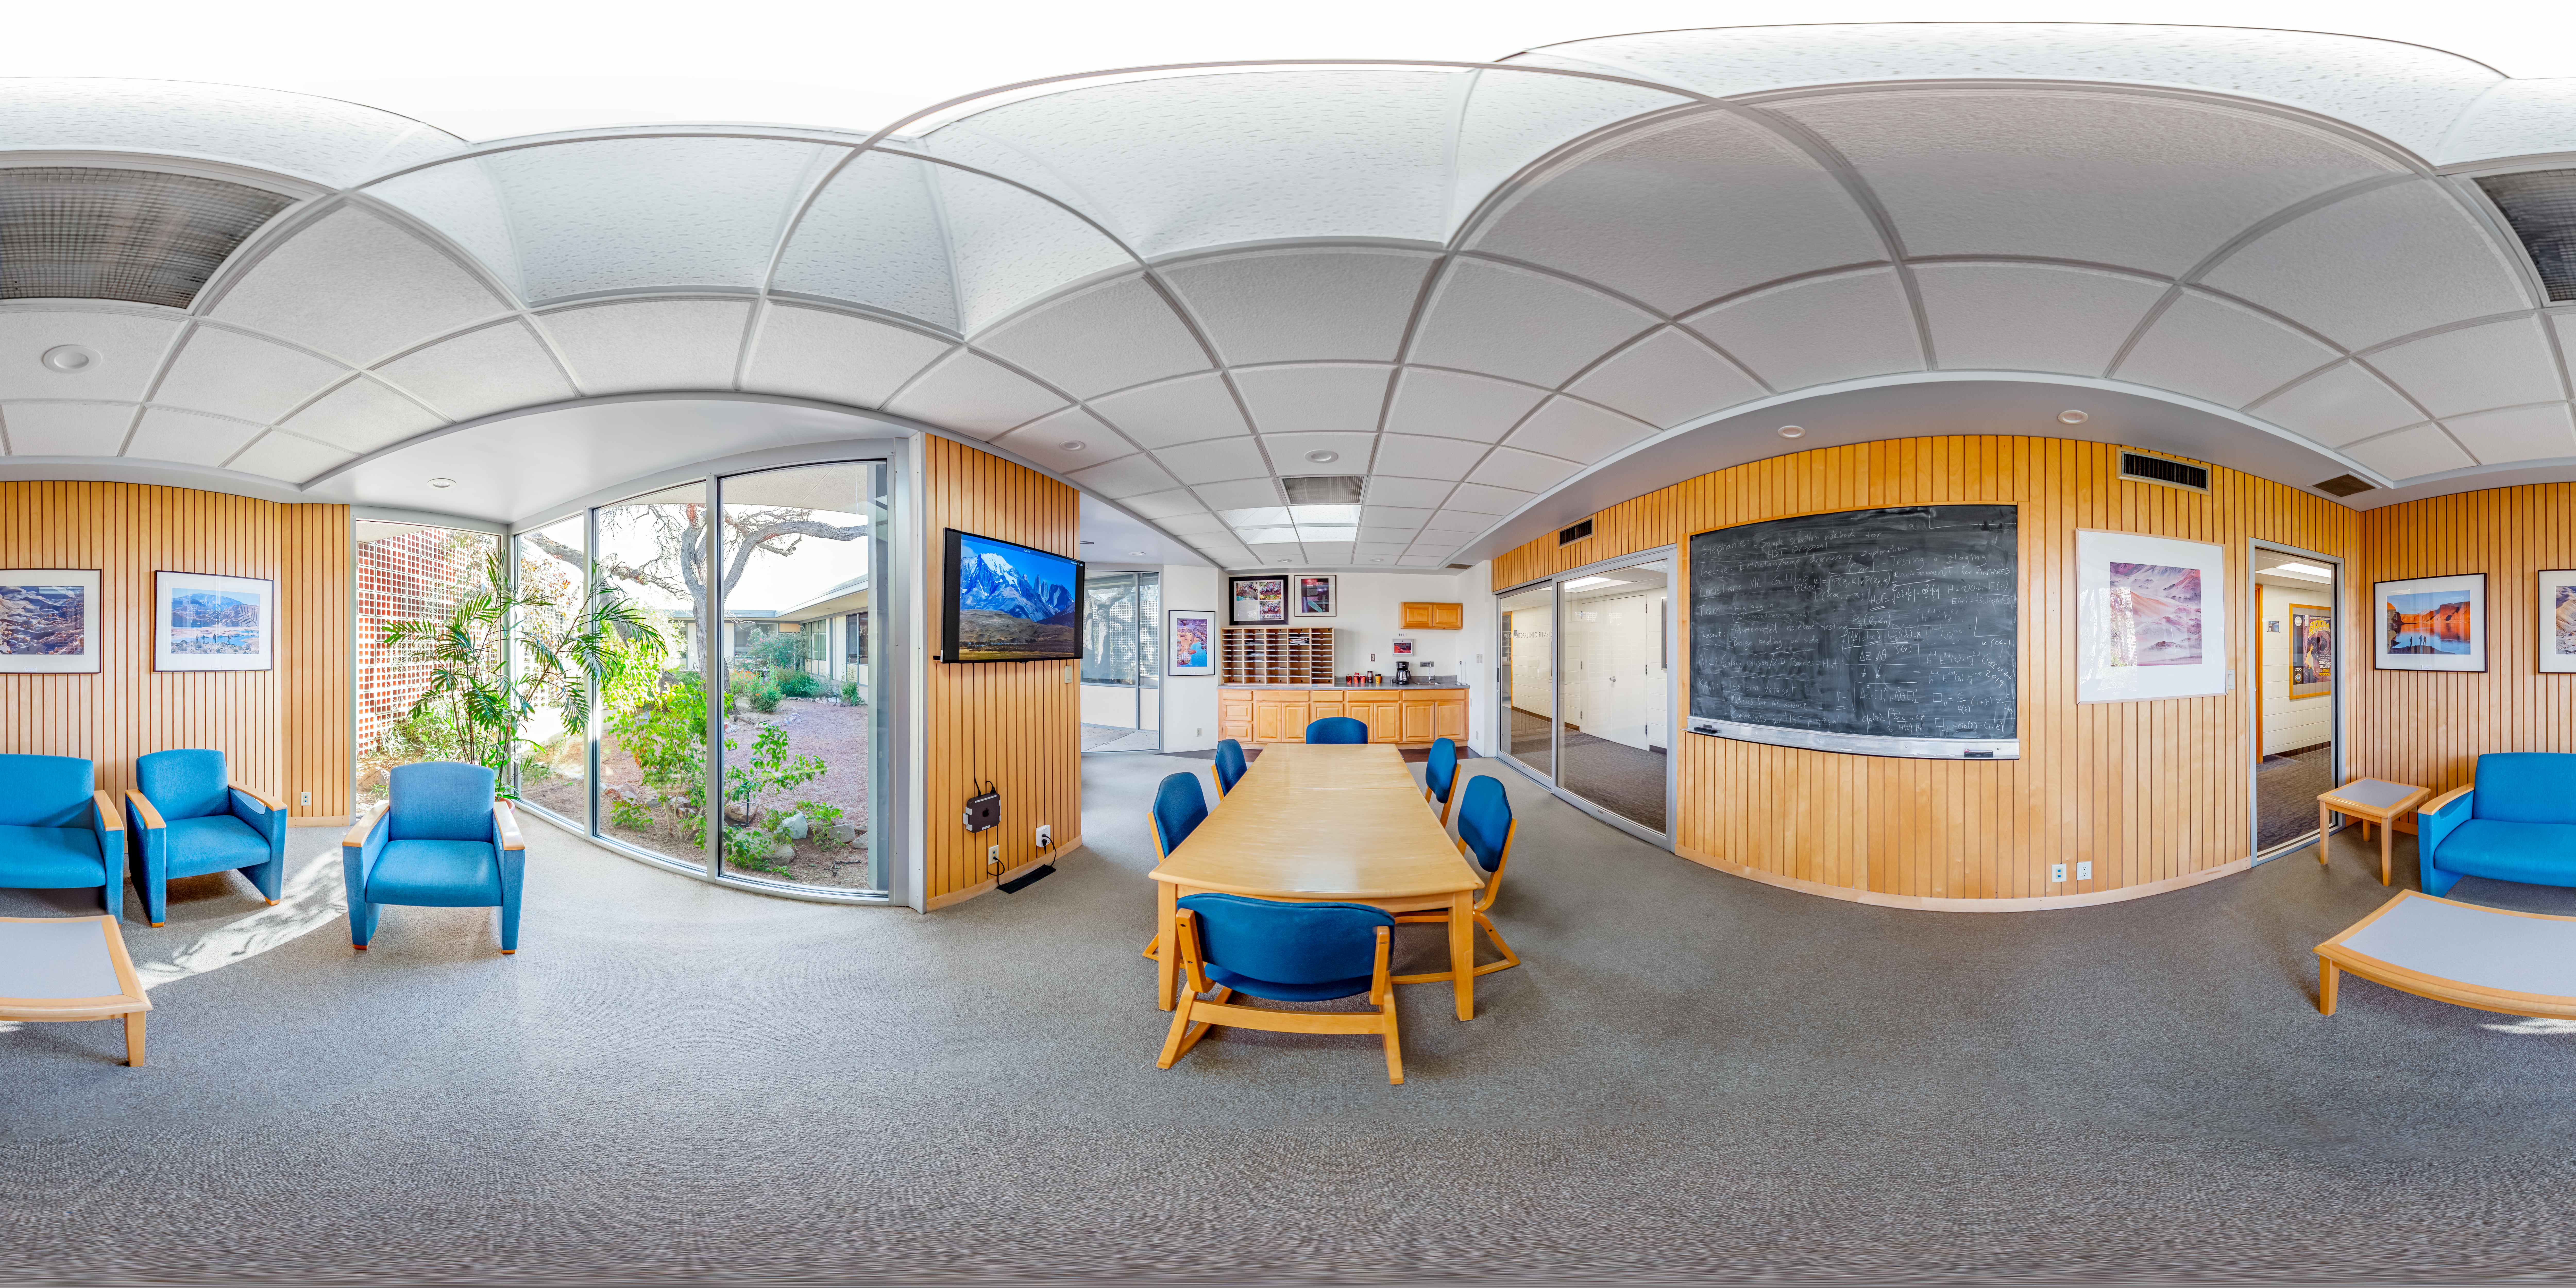

NOIRLab HQ Scientific Interaction Room 360 Panorama

A 360 panorama of the NOIRLab HQ scientific interaction room in Tucson, Arizona.

Credit: NOIRLab/NSF/AURA/T. Slovinský